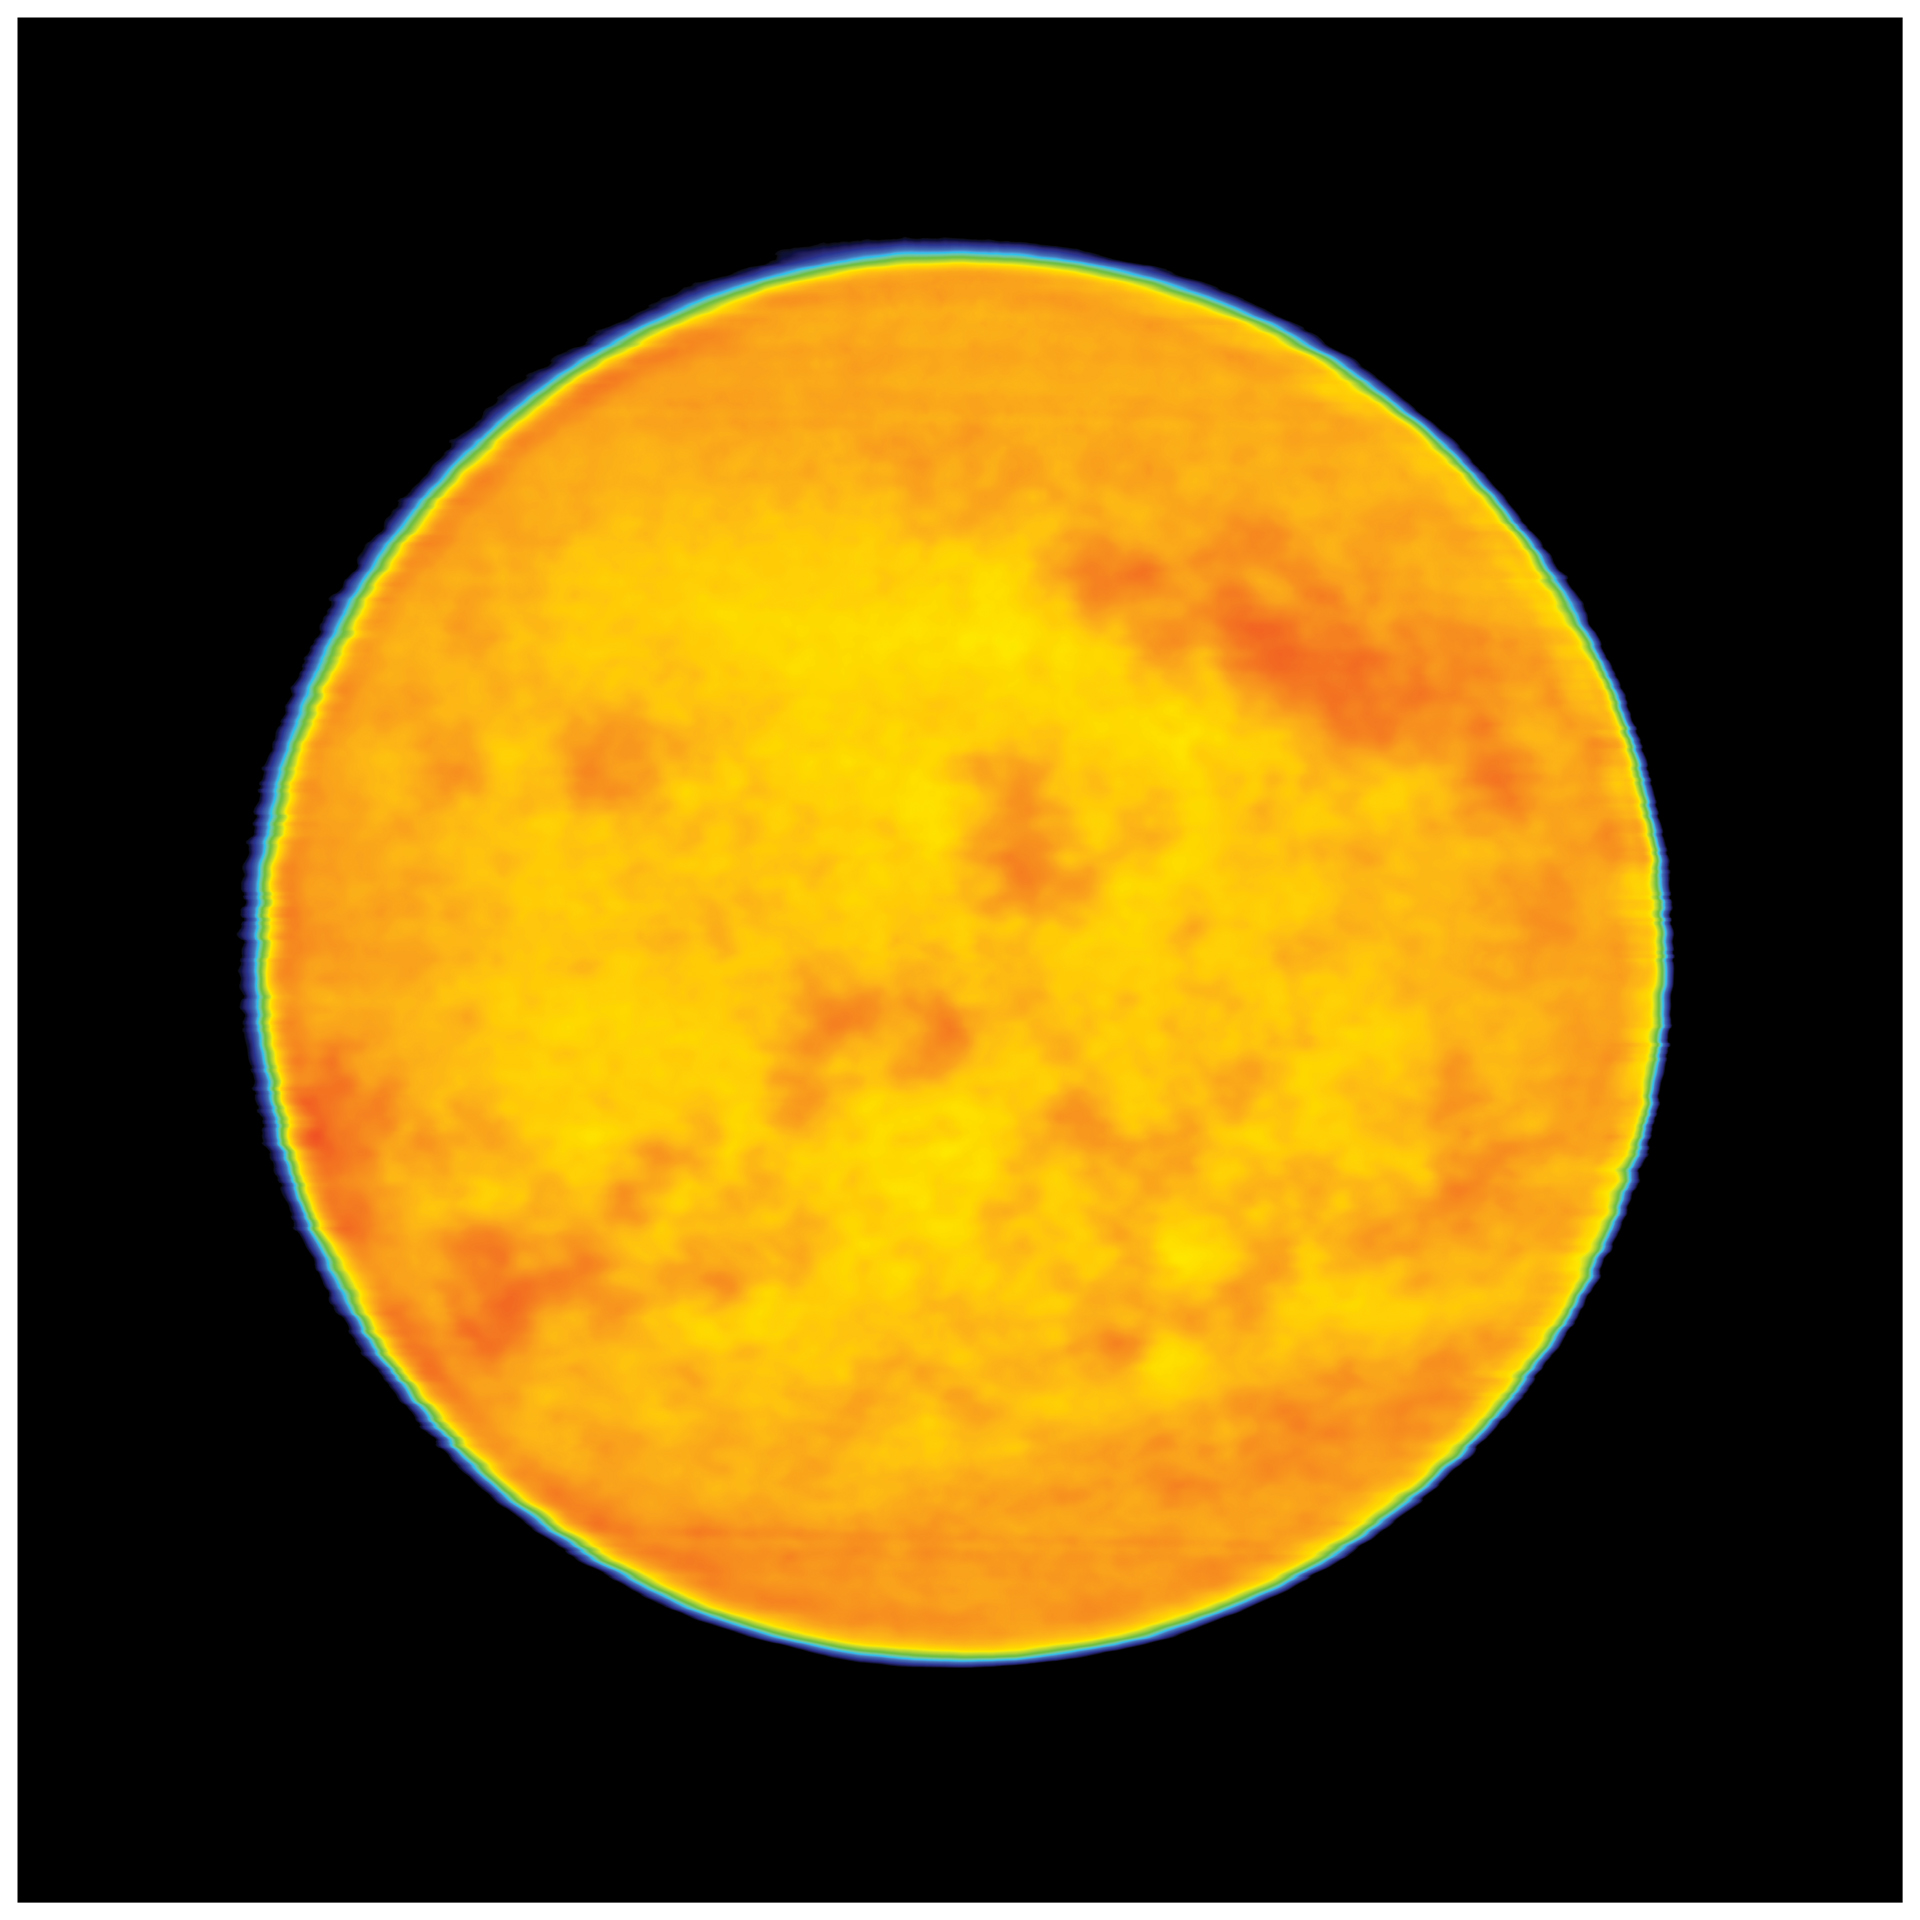

The Chromosphere of our Sun

The brightest features have a brightness temperature of about 6500 K, and the darkest features have a brightness temperature of about 5500 K.

Credit: (NRAO/AUI/NSF)